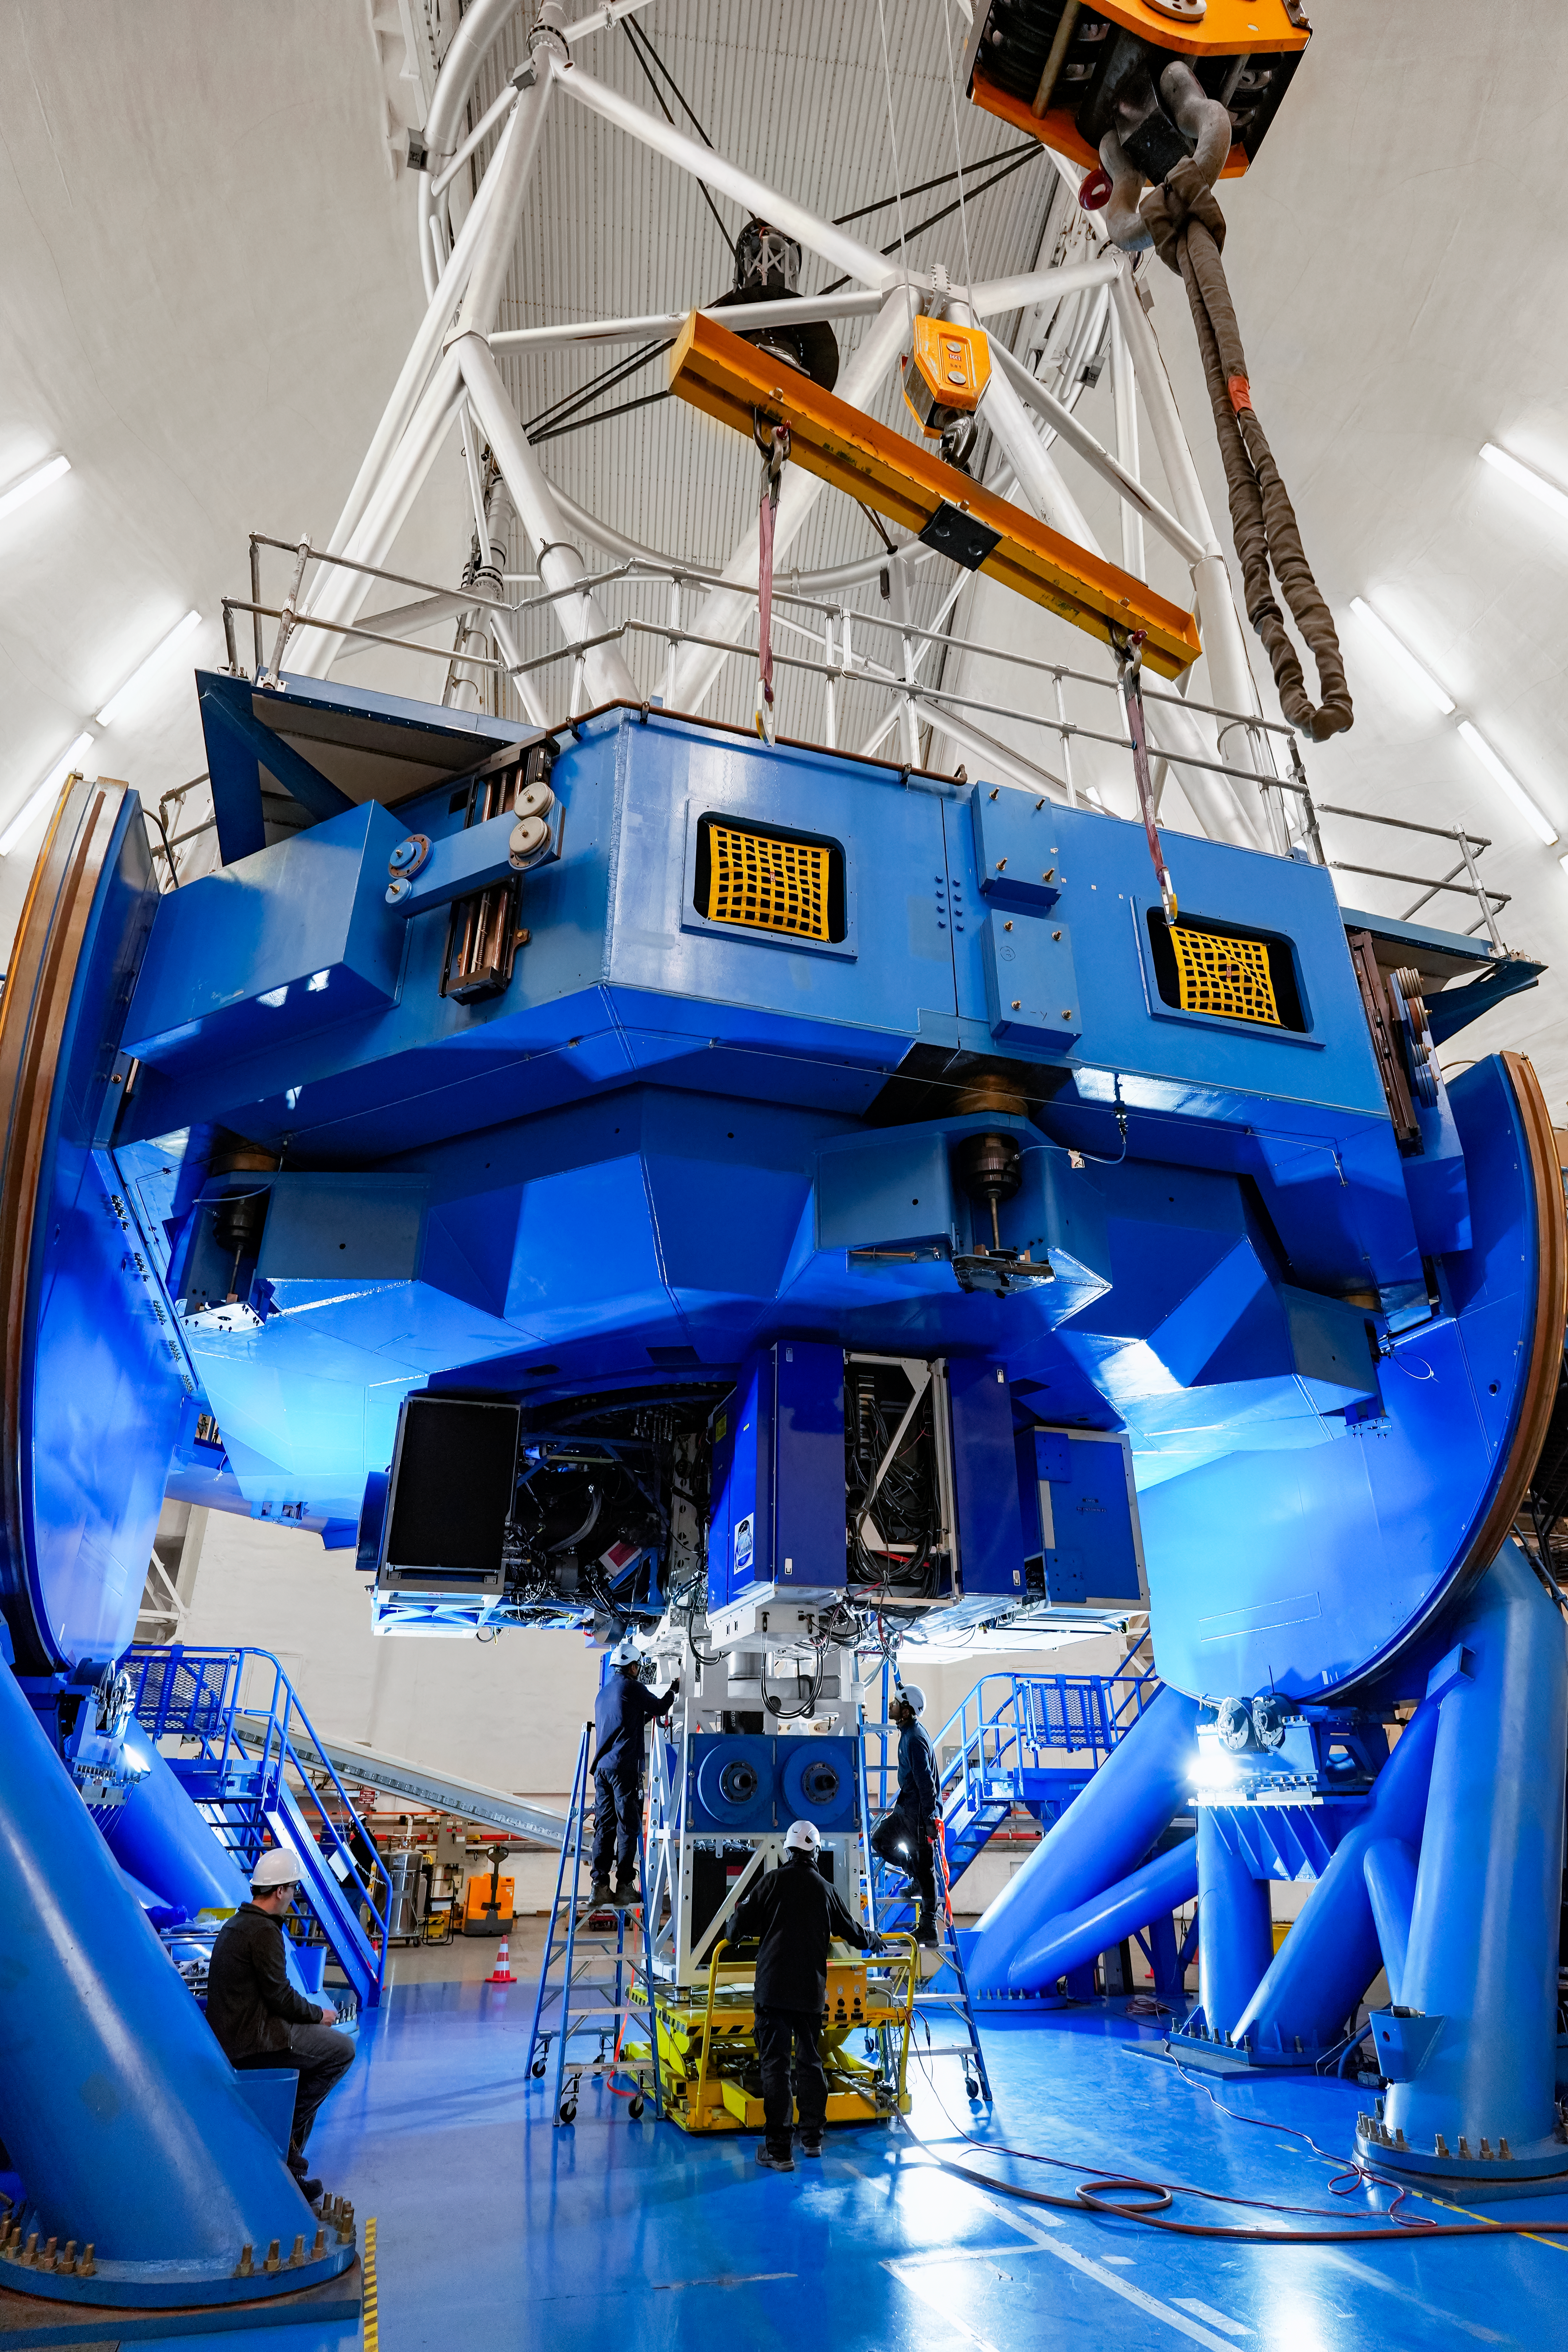

IQUEYE Installed on Gemini South

IQUEYE was delivered to and successfully installed on the Gemini South telescope in early February 2025.

Credit: International Gemini Observatory/NOIRLab/NSF/AURA/T. Cassanelli